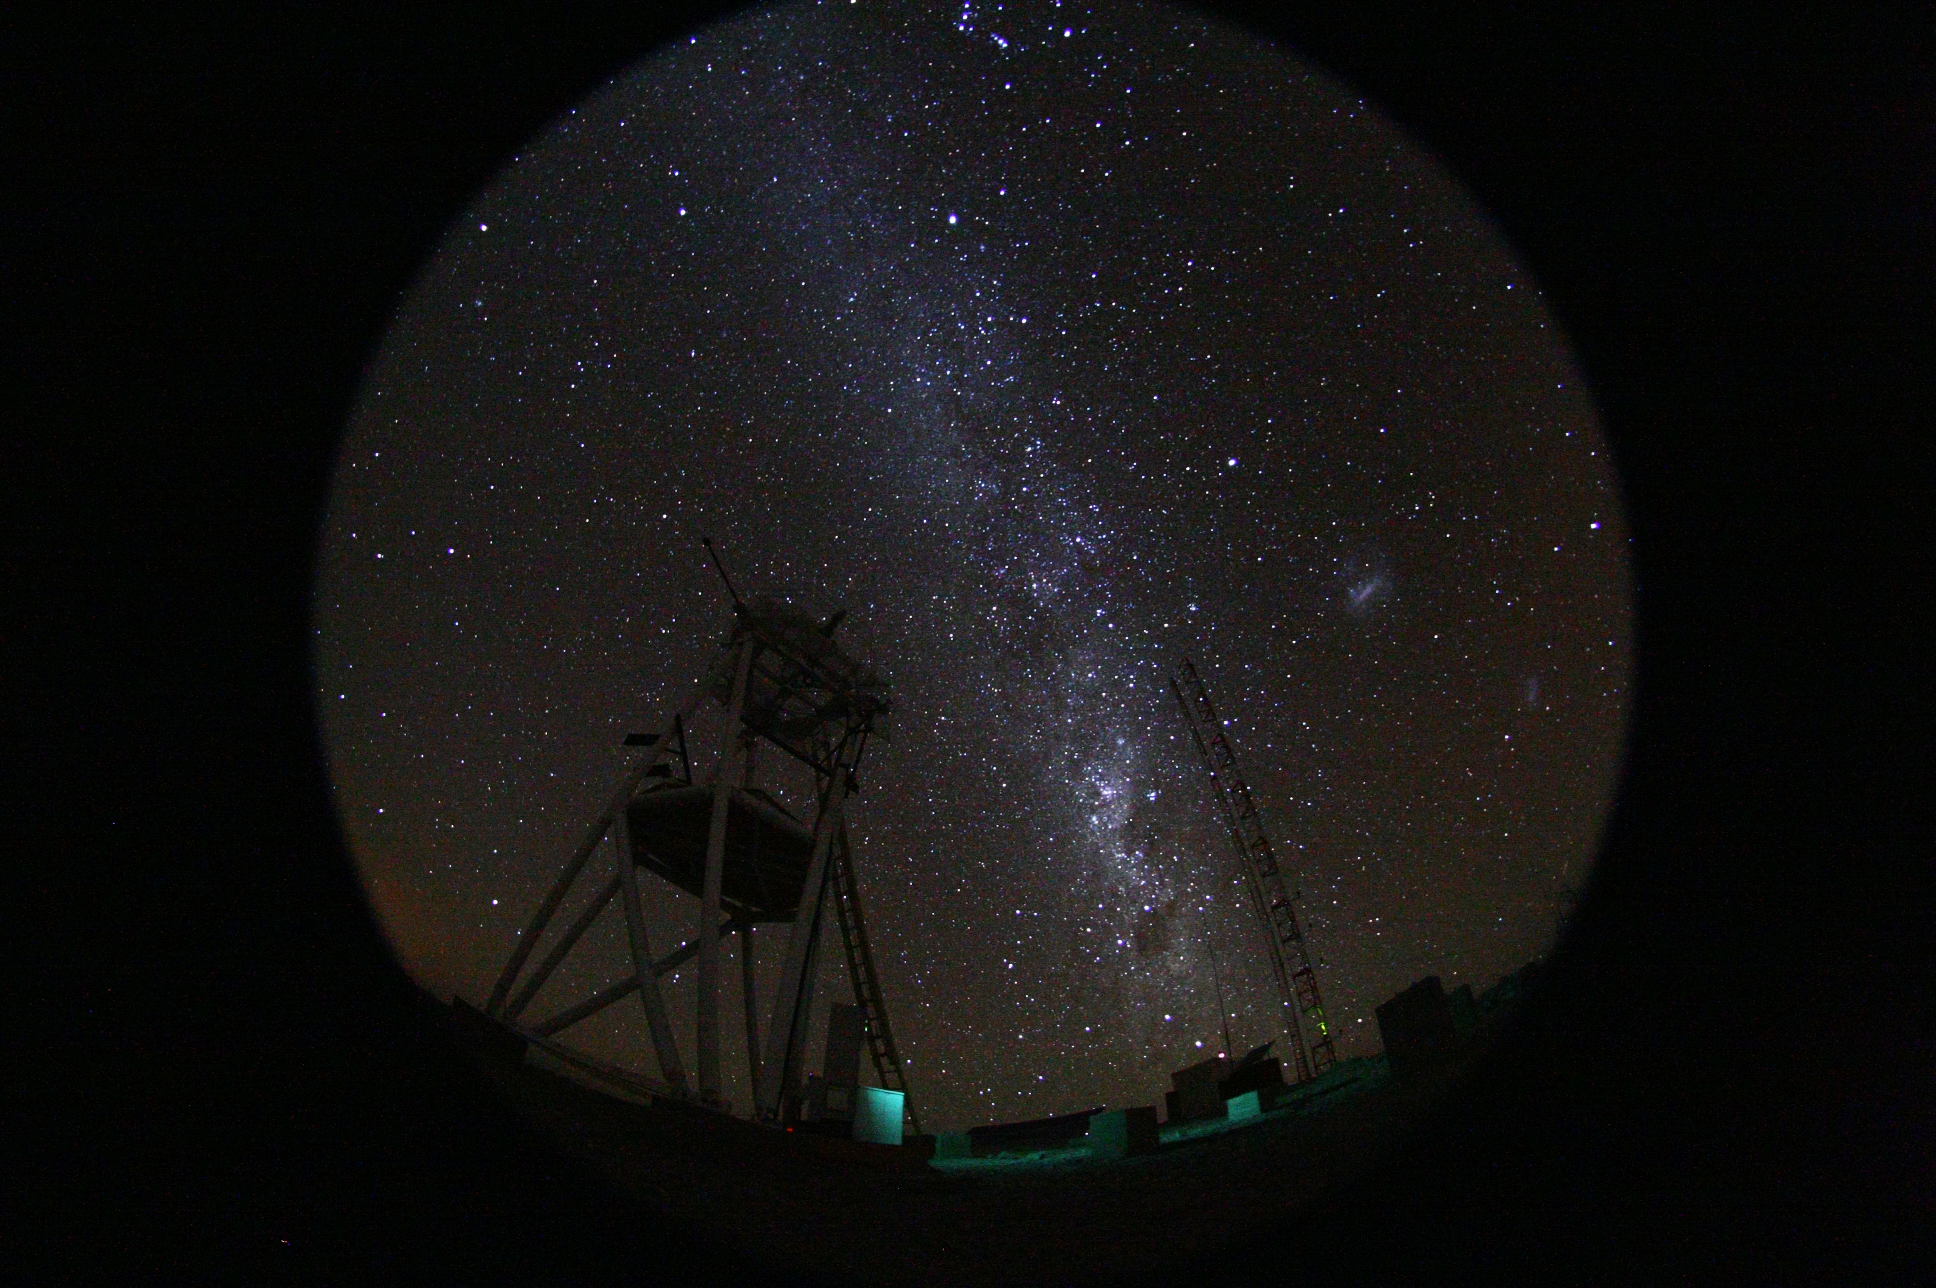

Cerro Armazones at night

Fish-eye view of the night at the ESO Astronomical Site Monitor on Cerro Armazones in the Chilean desert. Located near ESO's Paranal Observatory, home of the Very Large Telescope (VLT), Cerro Armazones is a candidate site for the Extremely Large Telescope (ELT). There are half a dozen potential sites for the ELT, which, with its 40-metre-class diameter mirror, will be the world’s biggest eye on the sky. The ELT Site Selection Advisory Committee picked Cerro Armazones as the recommended site on its final shortlist of choices. The committee picked Armazones because of its excellent sky quality and its ability to integrate its operation with the existing Paranal Observatory.

Credit: ESO